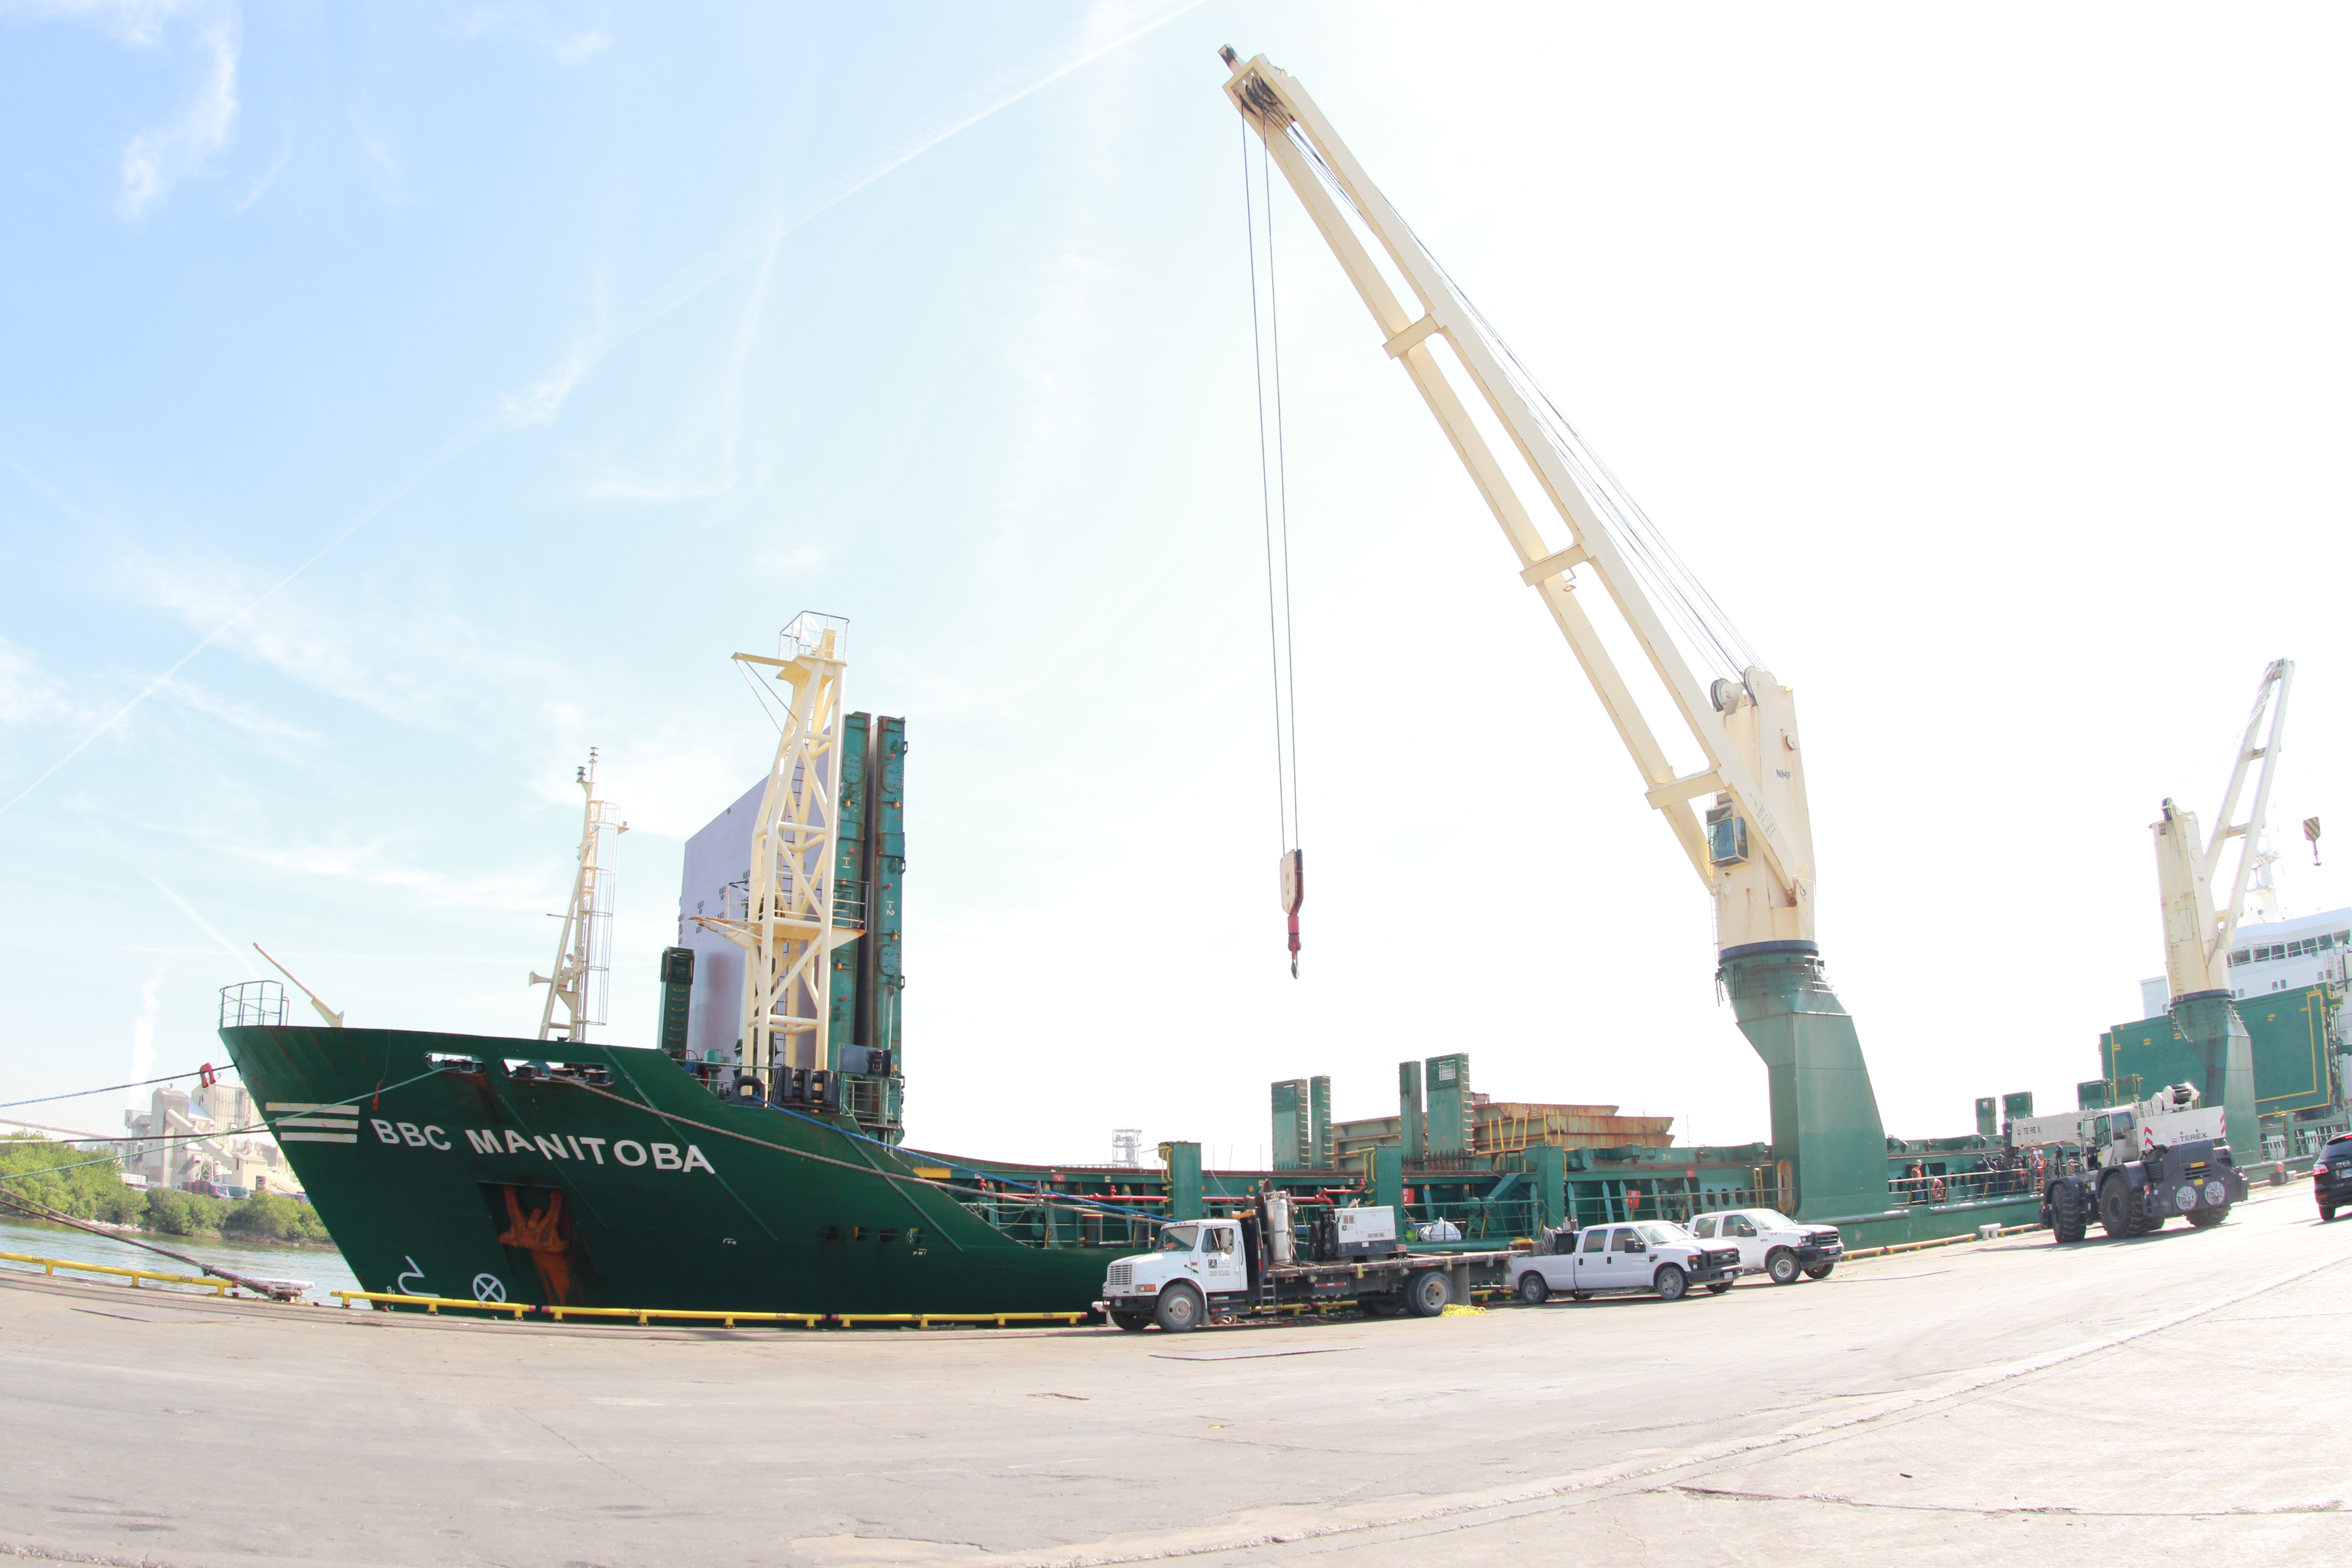

M1M3 Loading on BBC Manitoba

The LSST Primary/Tertiary Mirror (M1M3), along with the M1M3 vacuum lift and other support materials, was loaded onto the BBC Manitoba on April 2, 2019 in Houston, Texas. The voyage to Chile is expected to take 4-5 weeks.

Credit: Rubin Observatory/NSF/AURA